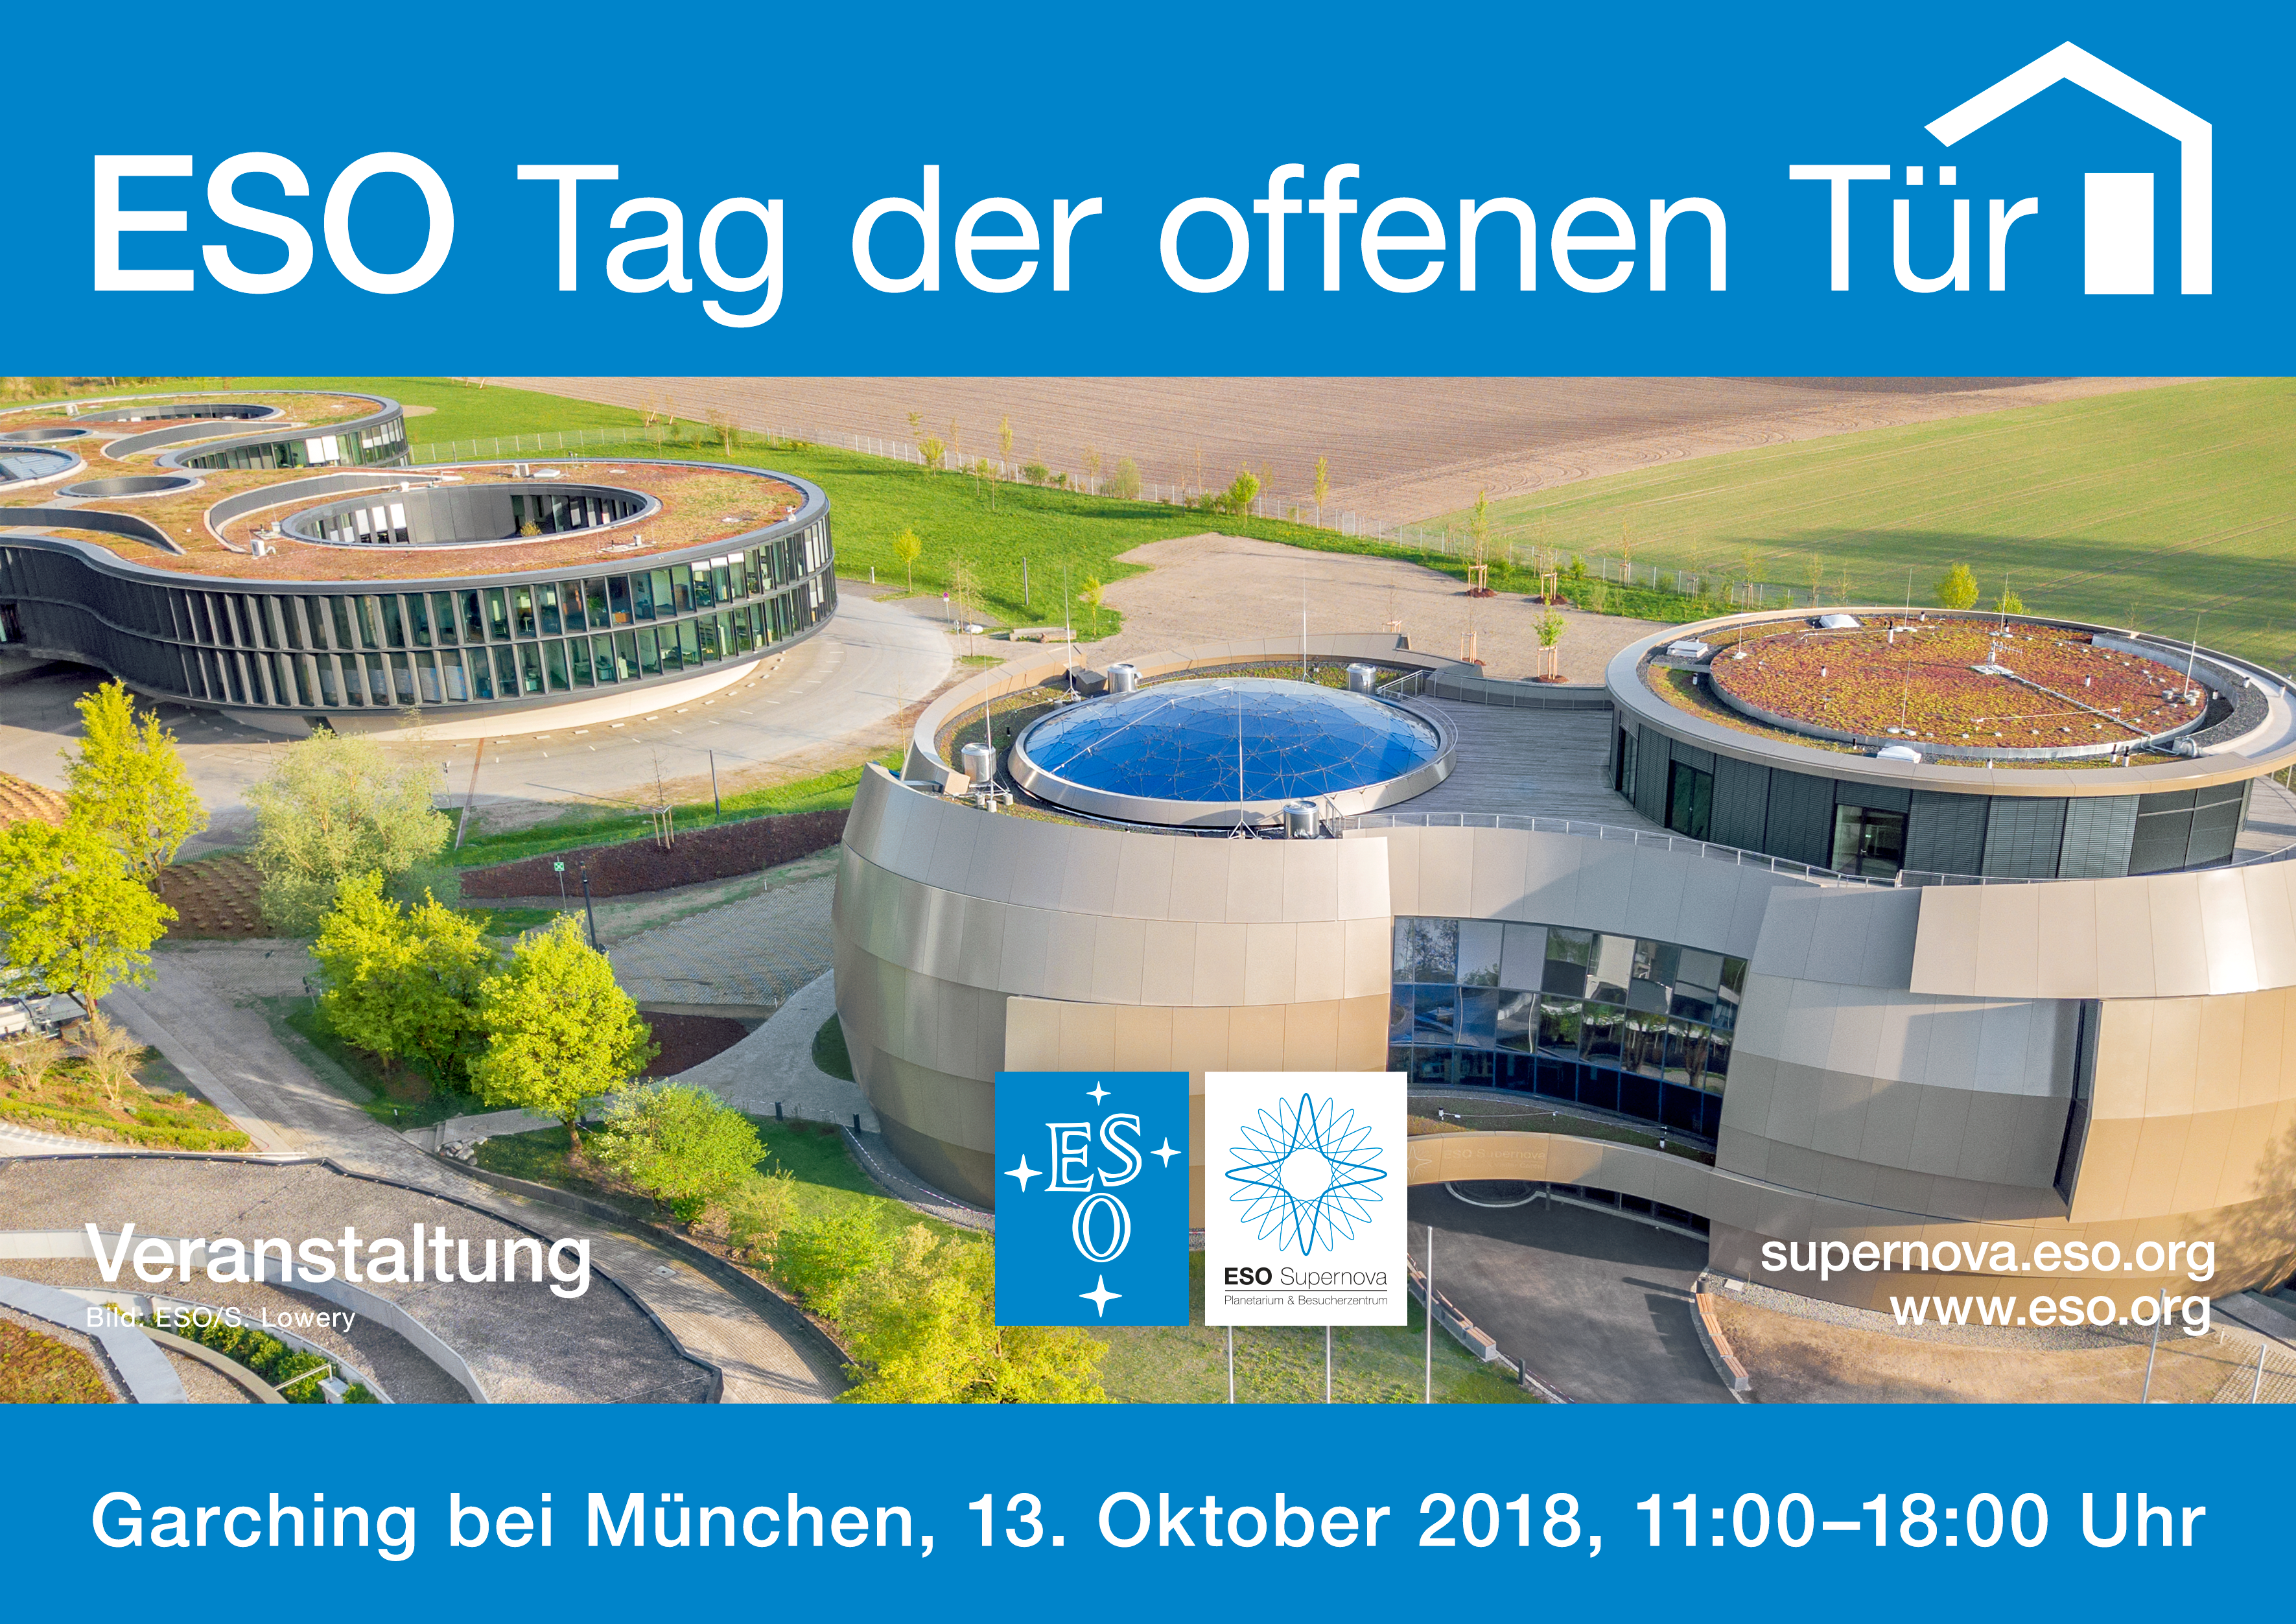

Open House Day 2018 (German)

Open House Day 2018 (German).

Credit: ESO